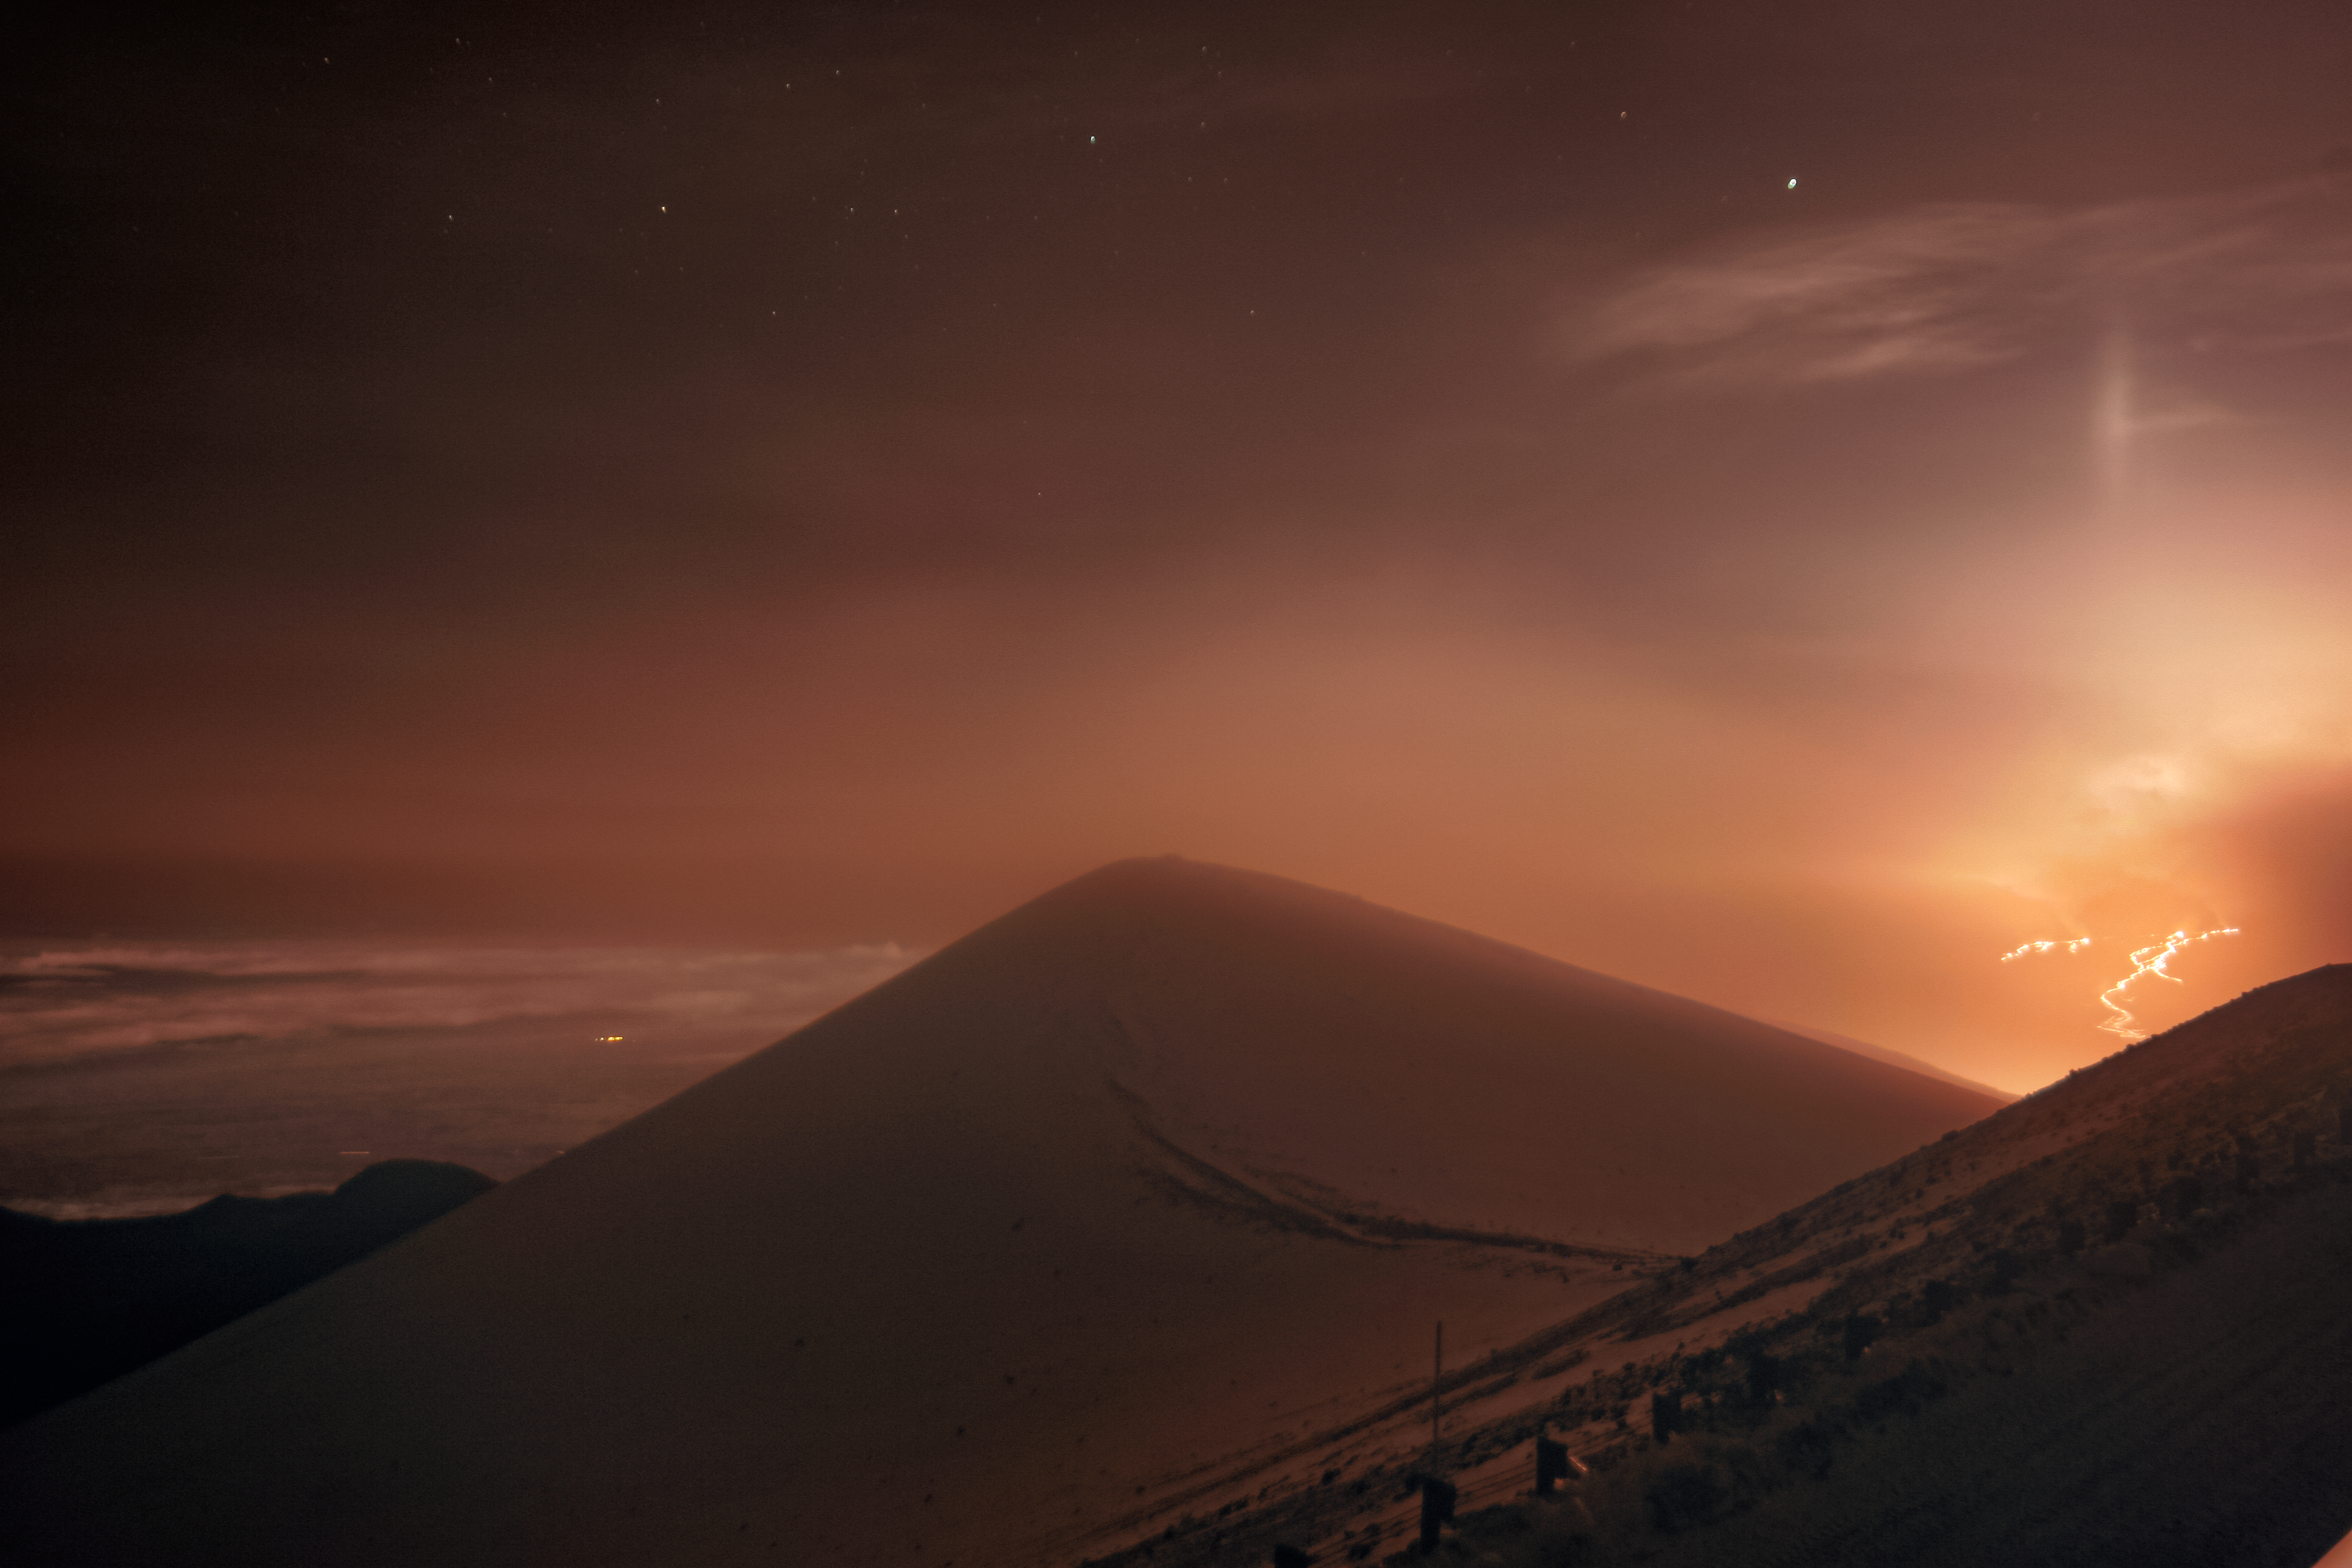

Mauna Loa Lava and Light Pillar Caught on Camera from Gemini North

This Image of the Week shows the lava flows from Mauna Loa caught by one of the International Gemini Observatory’s Cloudcams, which operates 24/7 near the snow-covered summit of Maunakea (the highest point in the image).

Mauna Loa, on the island of Hawaiʻi, began erupting on 27 November 2022, when lava emerged from fissures in Moku‘āweoweo, Mauna Loa's caldera at the summit. The reddish glow from the flows can be seen across the island. Mauna Loa is the world's largest active volcano and has not erupted in nearly 40 years.

The image was taken in the early morning at 02:15 am local time on 29 November. This eruption is being watched closely by all inhabitants of the island of Hawaiʻi. Staff at Gemini North, operated by NSF NOIRLab, and the other Maunakea Observatories are monitoring with bated breath as the flows move down the flank of Mauna Loa towards the Daniel K. Inouye Highway (Saddle Road), which intersects with the Maunakea summit access road. On Mauna Loa itself, lava has crossed the access road, and cut off power, to NOAA's Mauna Loa Observatory. The eruption poses no threat to the Maunakea observatories and the flow remains far from any habitation at the moment.

Also seen in the image is an exceptionally rare lava light pillar. More commonly seen as a sun pillar, this atmospheric phenomenon has been seen associated with a volcano on rare occasion but requires an alignment of circumstance: obviously an erupting volcano (which provides the source of light near to the horizon), but also a high altitude cloud and freezing temperatures. These form a collection of millions of horizontally floating ice crystals to reflect the light towards the observer.

The Gemini Cloudcams have caught many exceptional phenomena on camera over the past few years.

Credit: International Gemini Observatory/NOIRLab/NSF/AURA